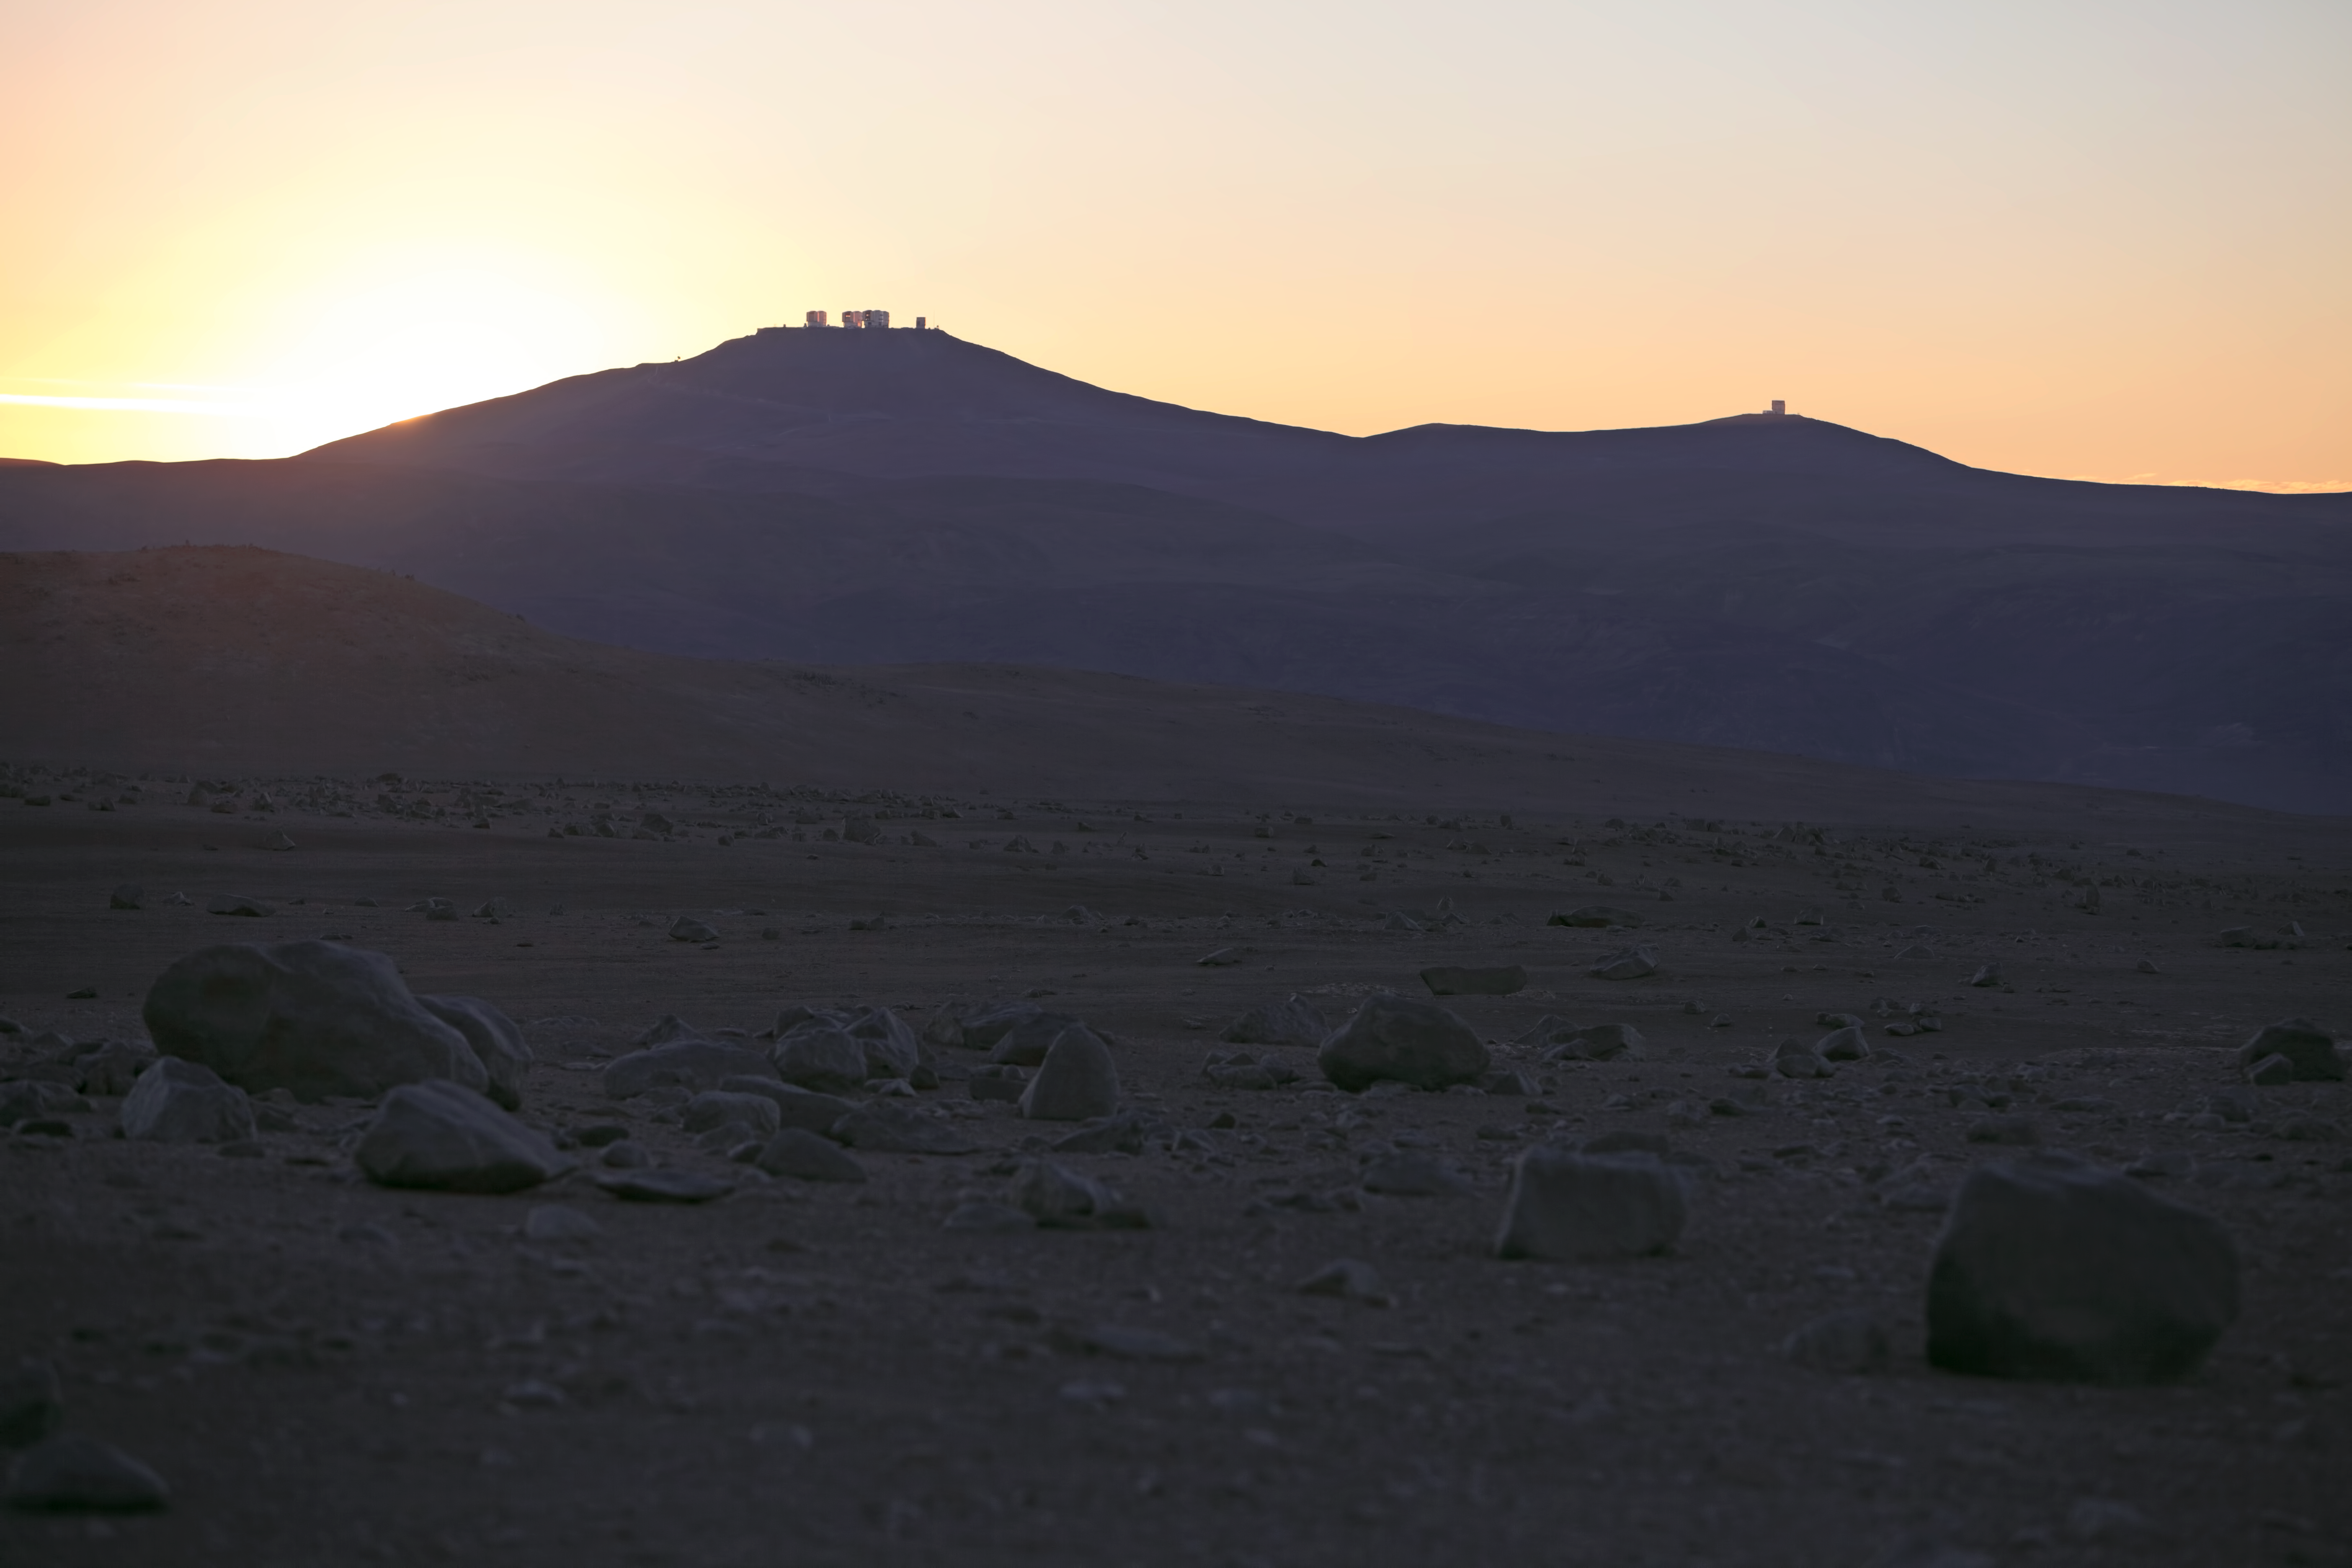

Paranal Observatory seen from the distance

Paranal Observatory seen from the distance, with the VLT Unit Telescopes clearly visible.

Credit: ESO